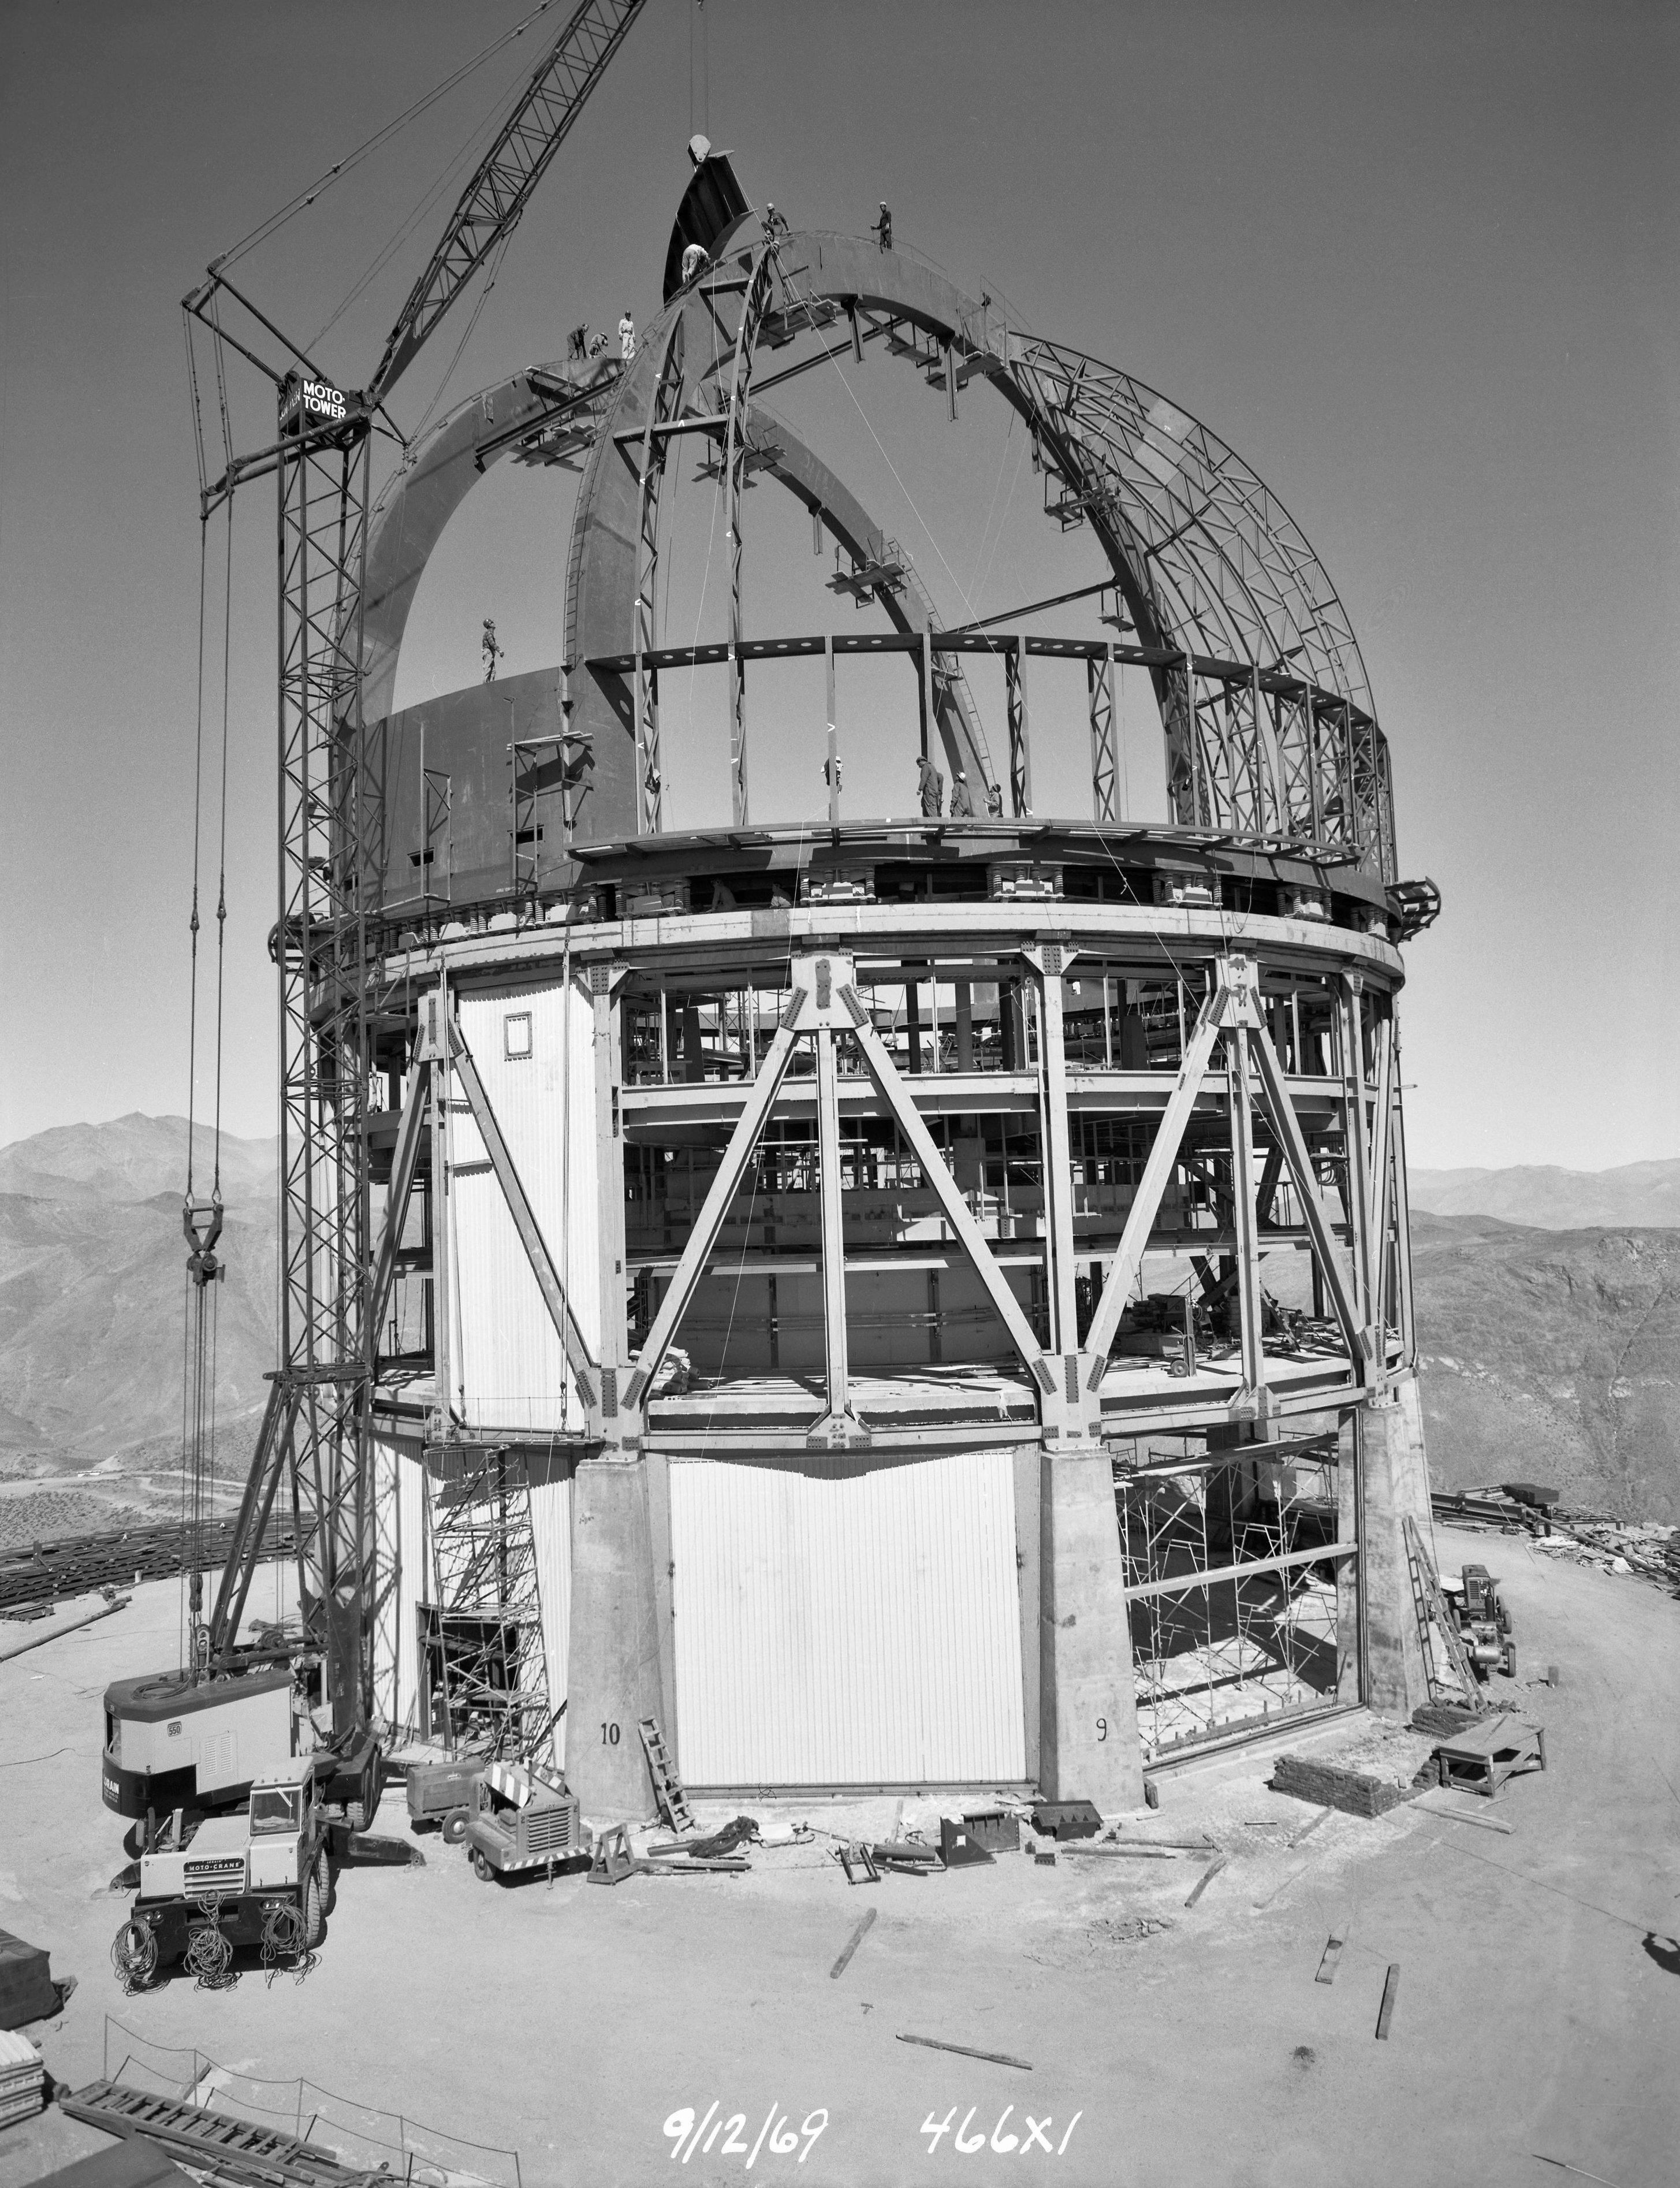

Víctor M. Blanco 4-meter Telescope under construction

Víctor M. Blanco 4-meter Telescope building progress, 12 September 1969.

Credit: CTIO/NOIRLab/NSF/AURA